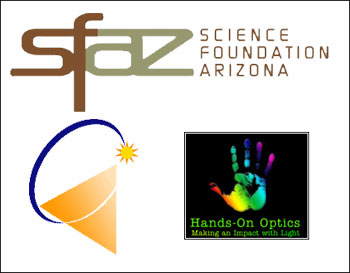

Science Foundation Arizona Awards

Credit: NOIRLab